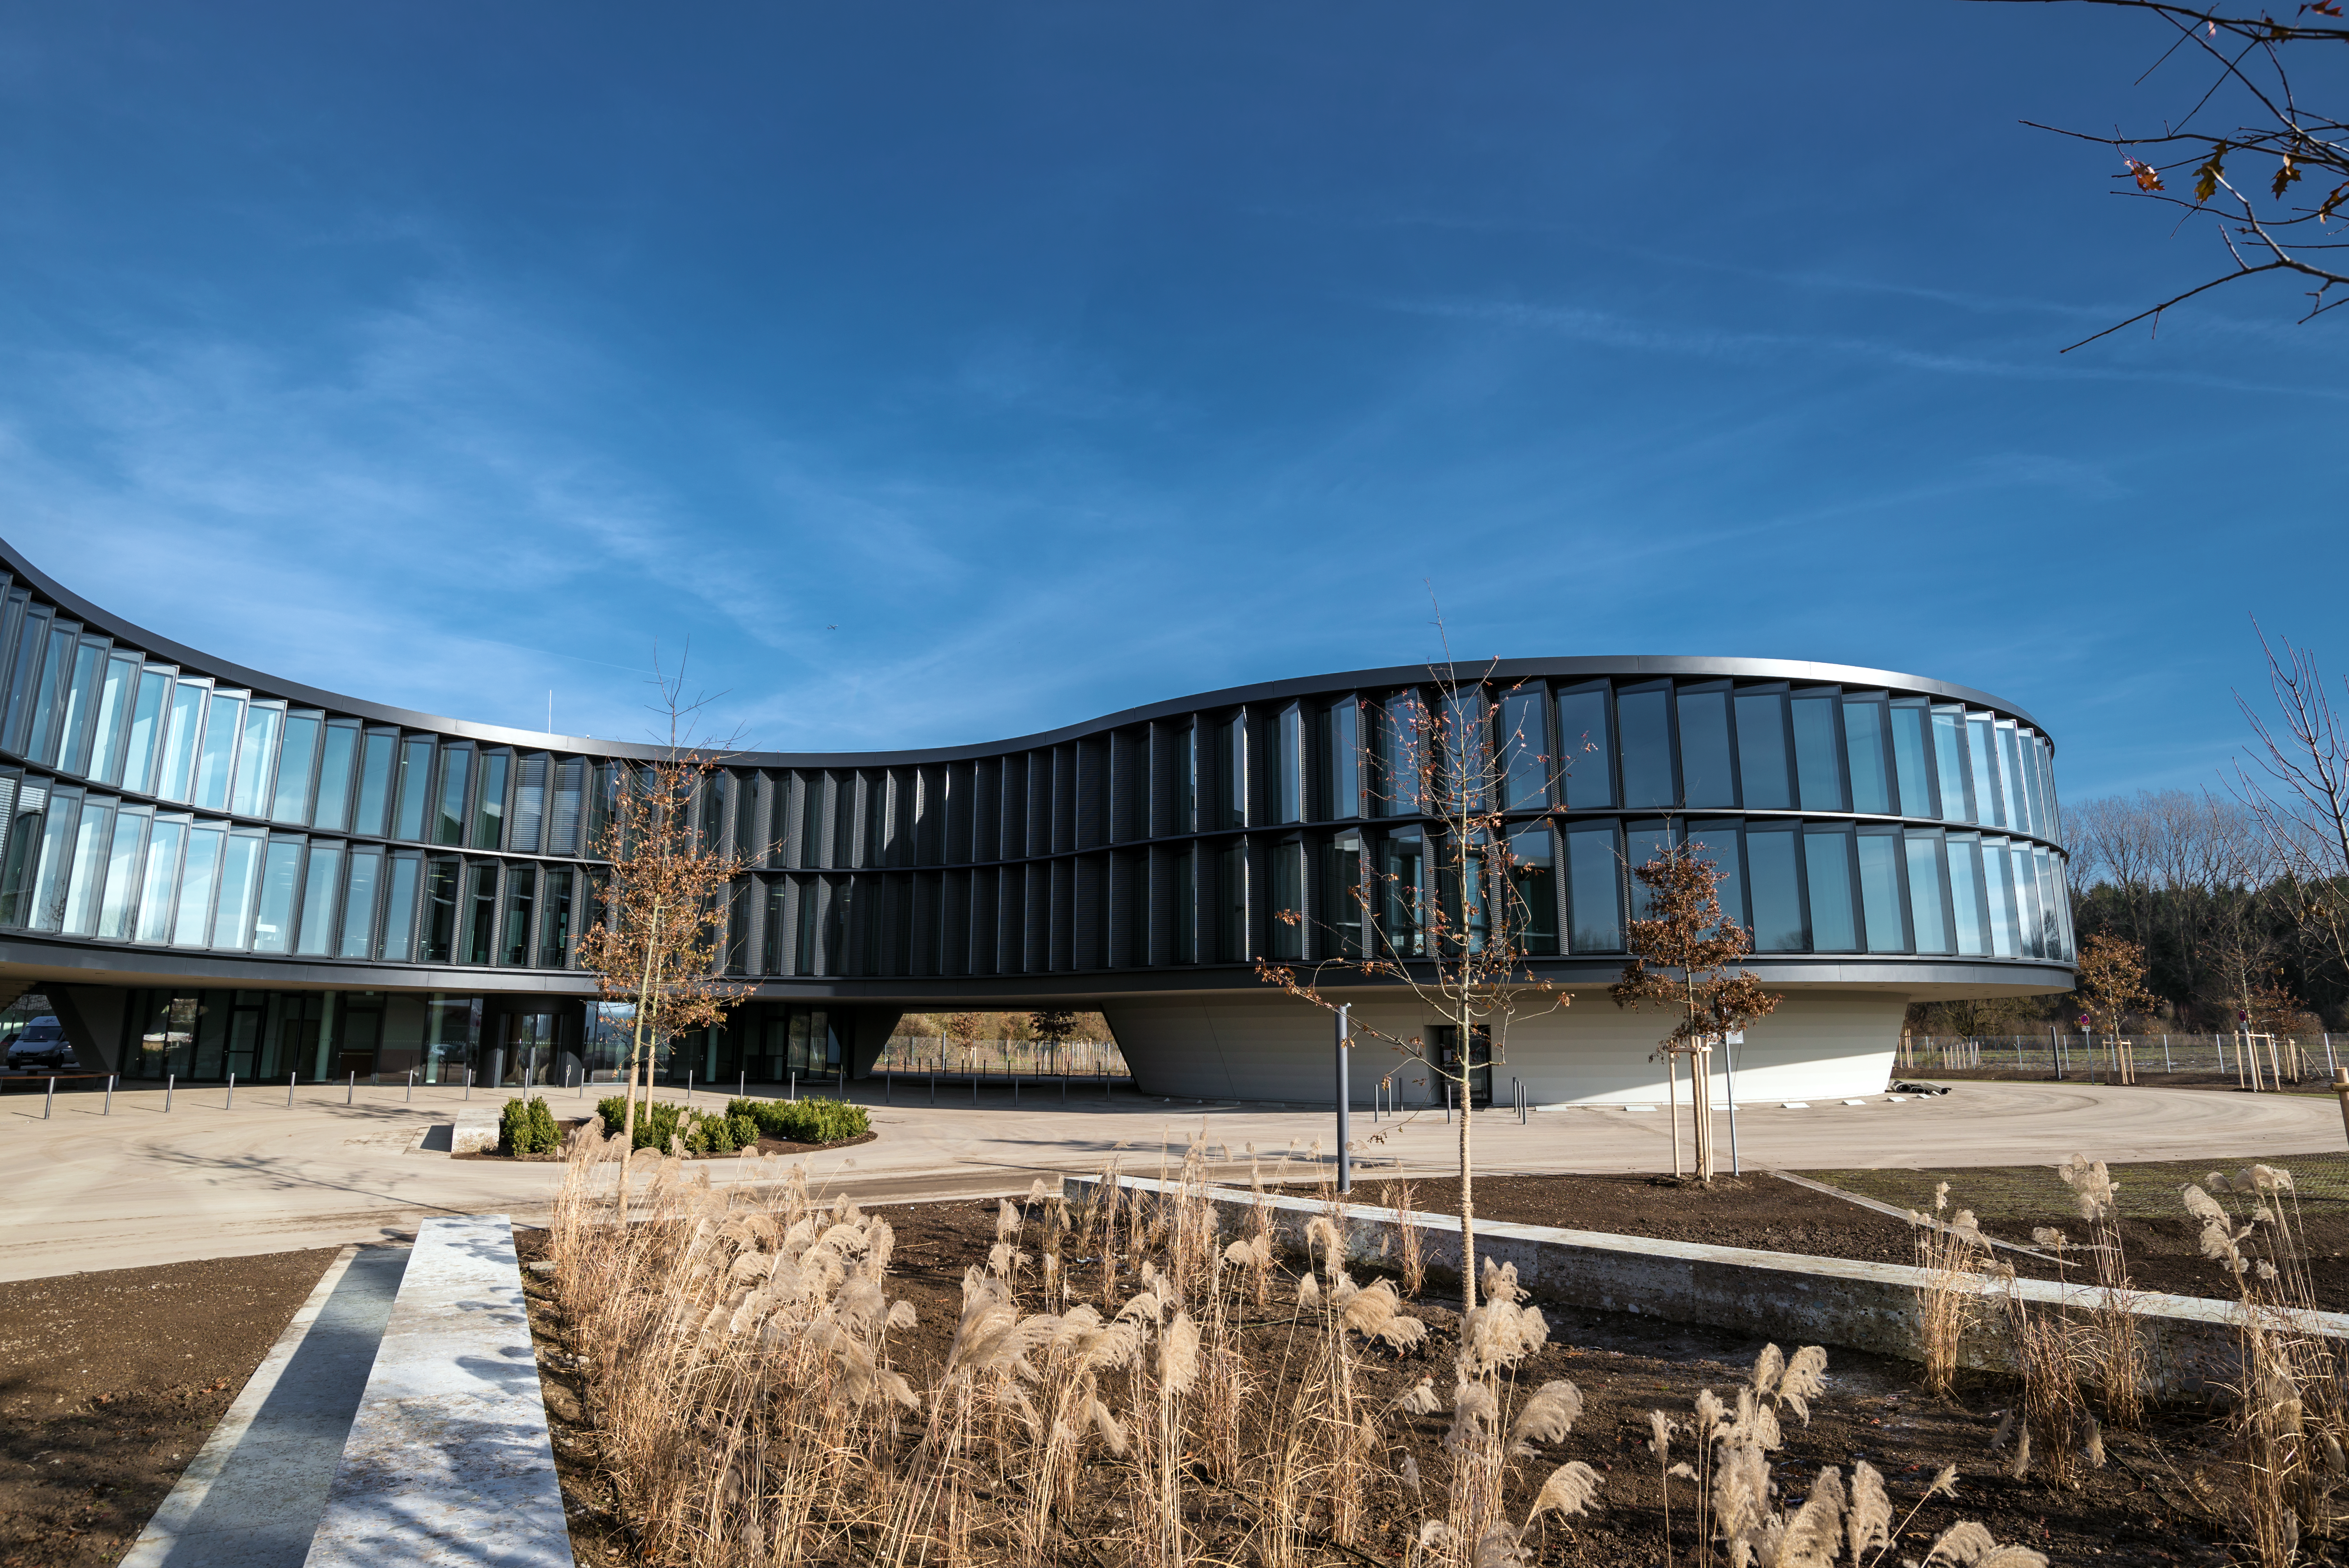

The new ESO office and conference building

ESO's new office and conference building in Garching — in this picture — has been designed to be in keeping with the original building. It follows the same curved shape, makes extensive use of natural light sources and has two inner courtyards.

This extension, together with the new technical building, have a total area of 13 200 square metres, which more than doubles the total area of ESO Headquarters. The new buildings will strengthen ESO's presence on the Garching research campus, allowing the organisation to further expand its economic and scientific contribution to the region.

Credit: ESO